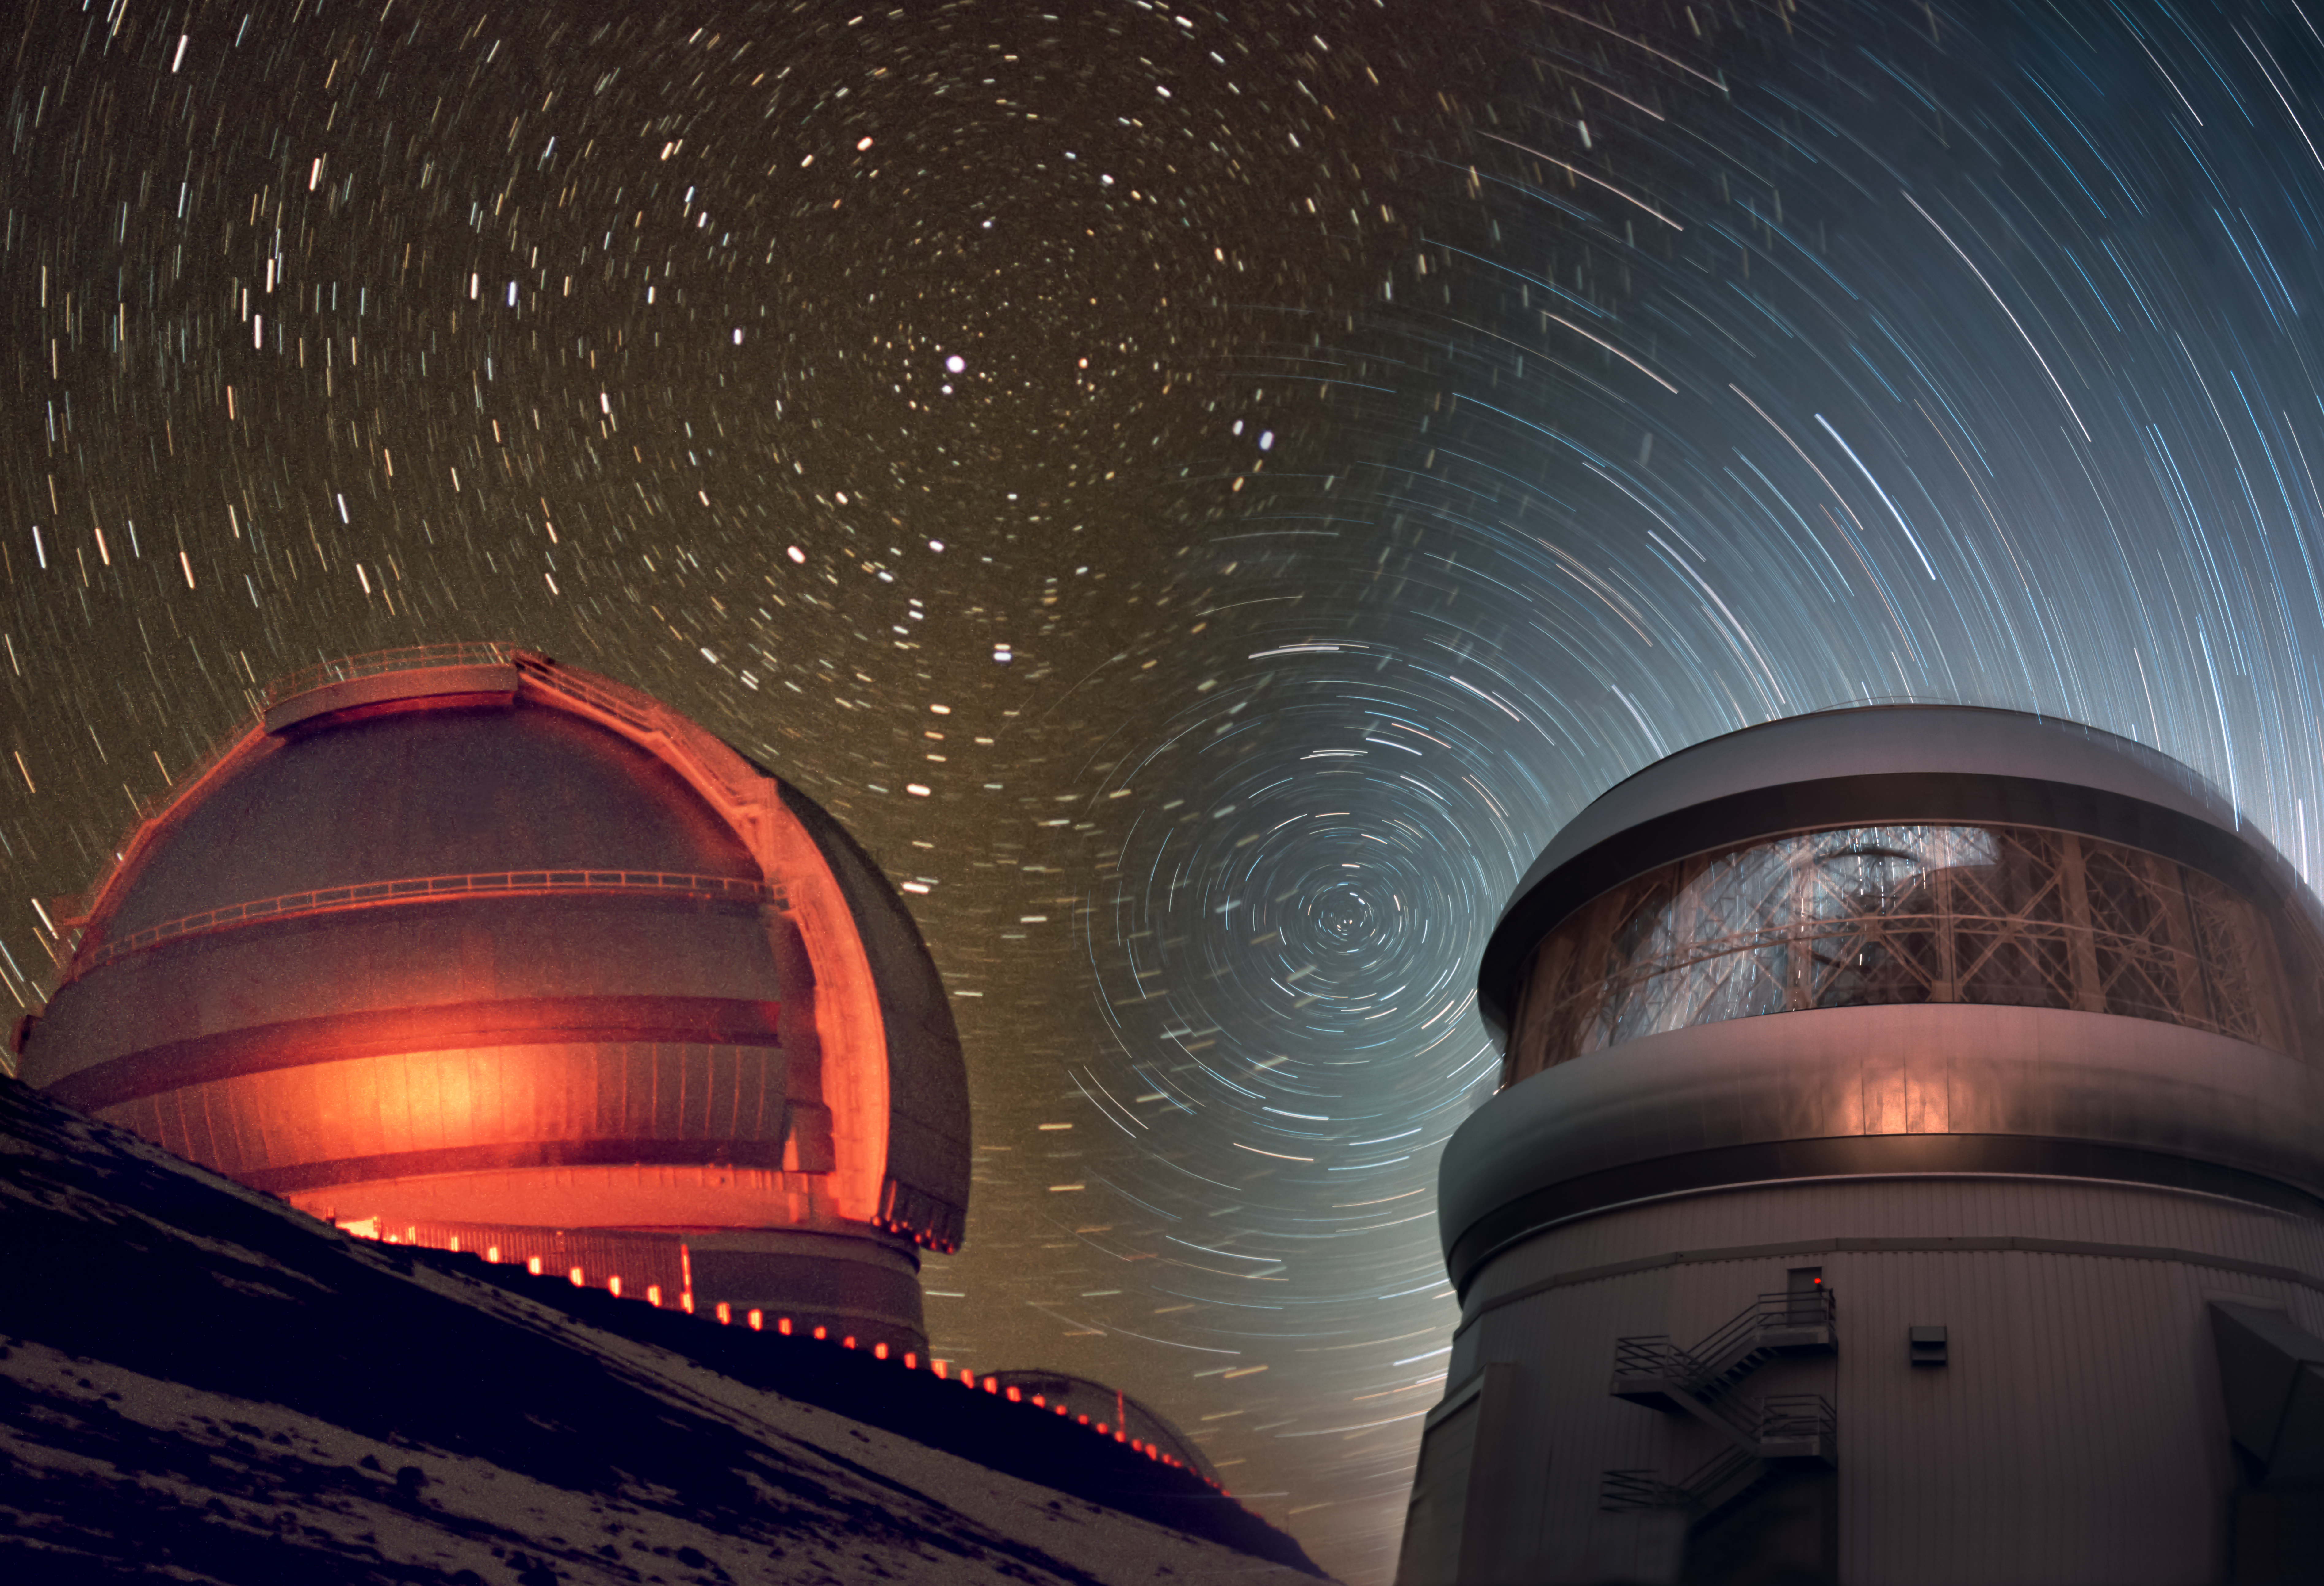

Gemini North/South Montage

Gemini North & South

Credit: International Gemini Observatory